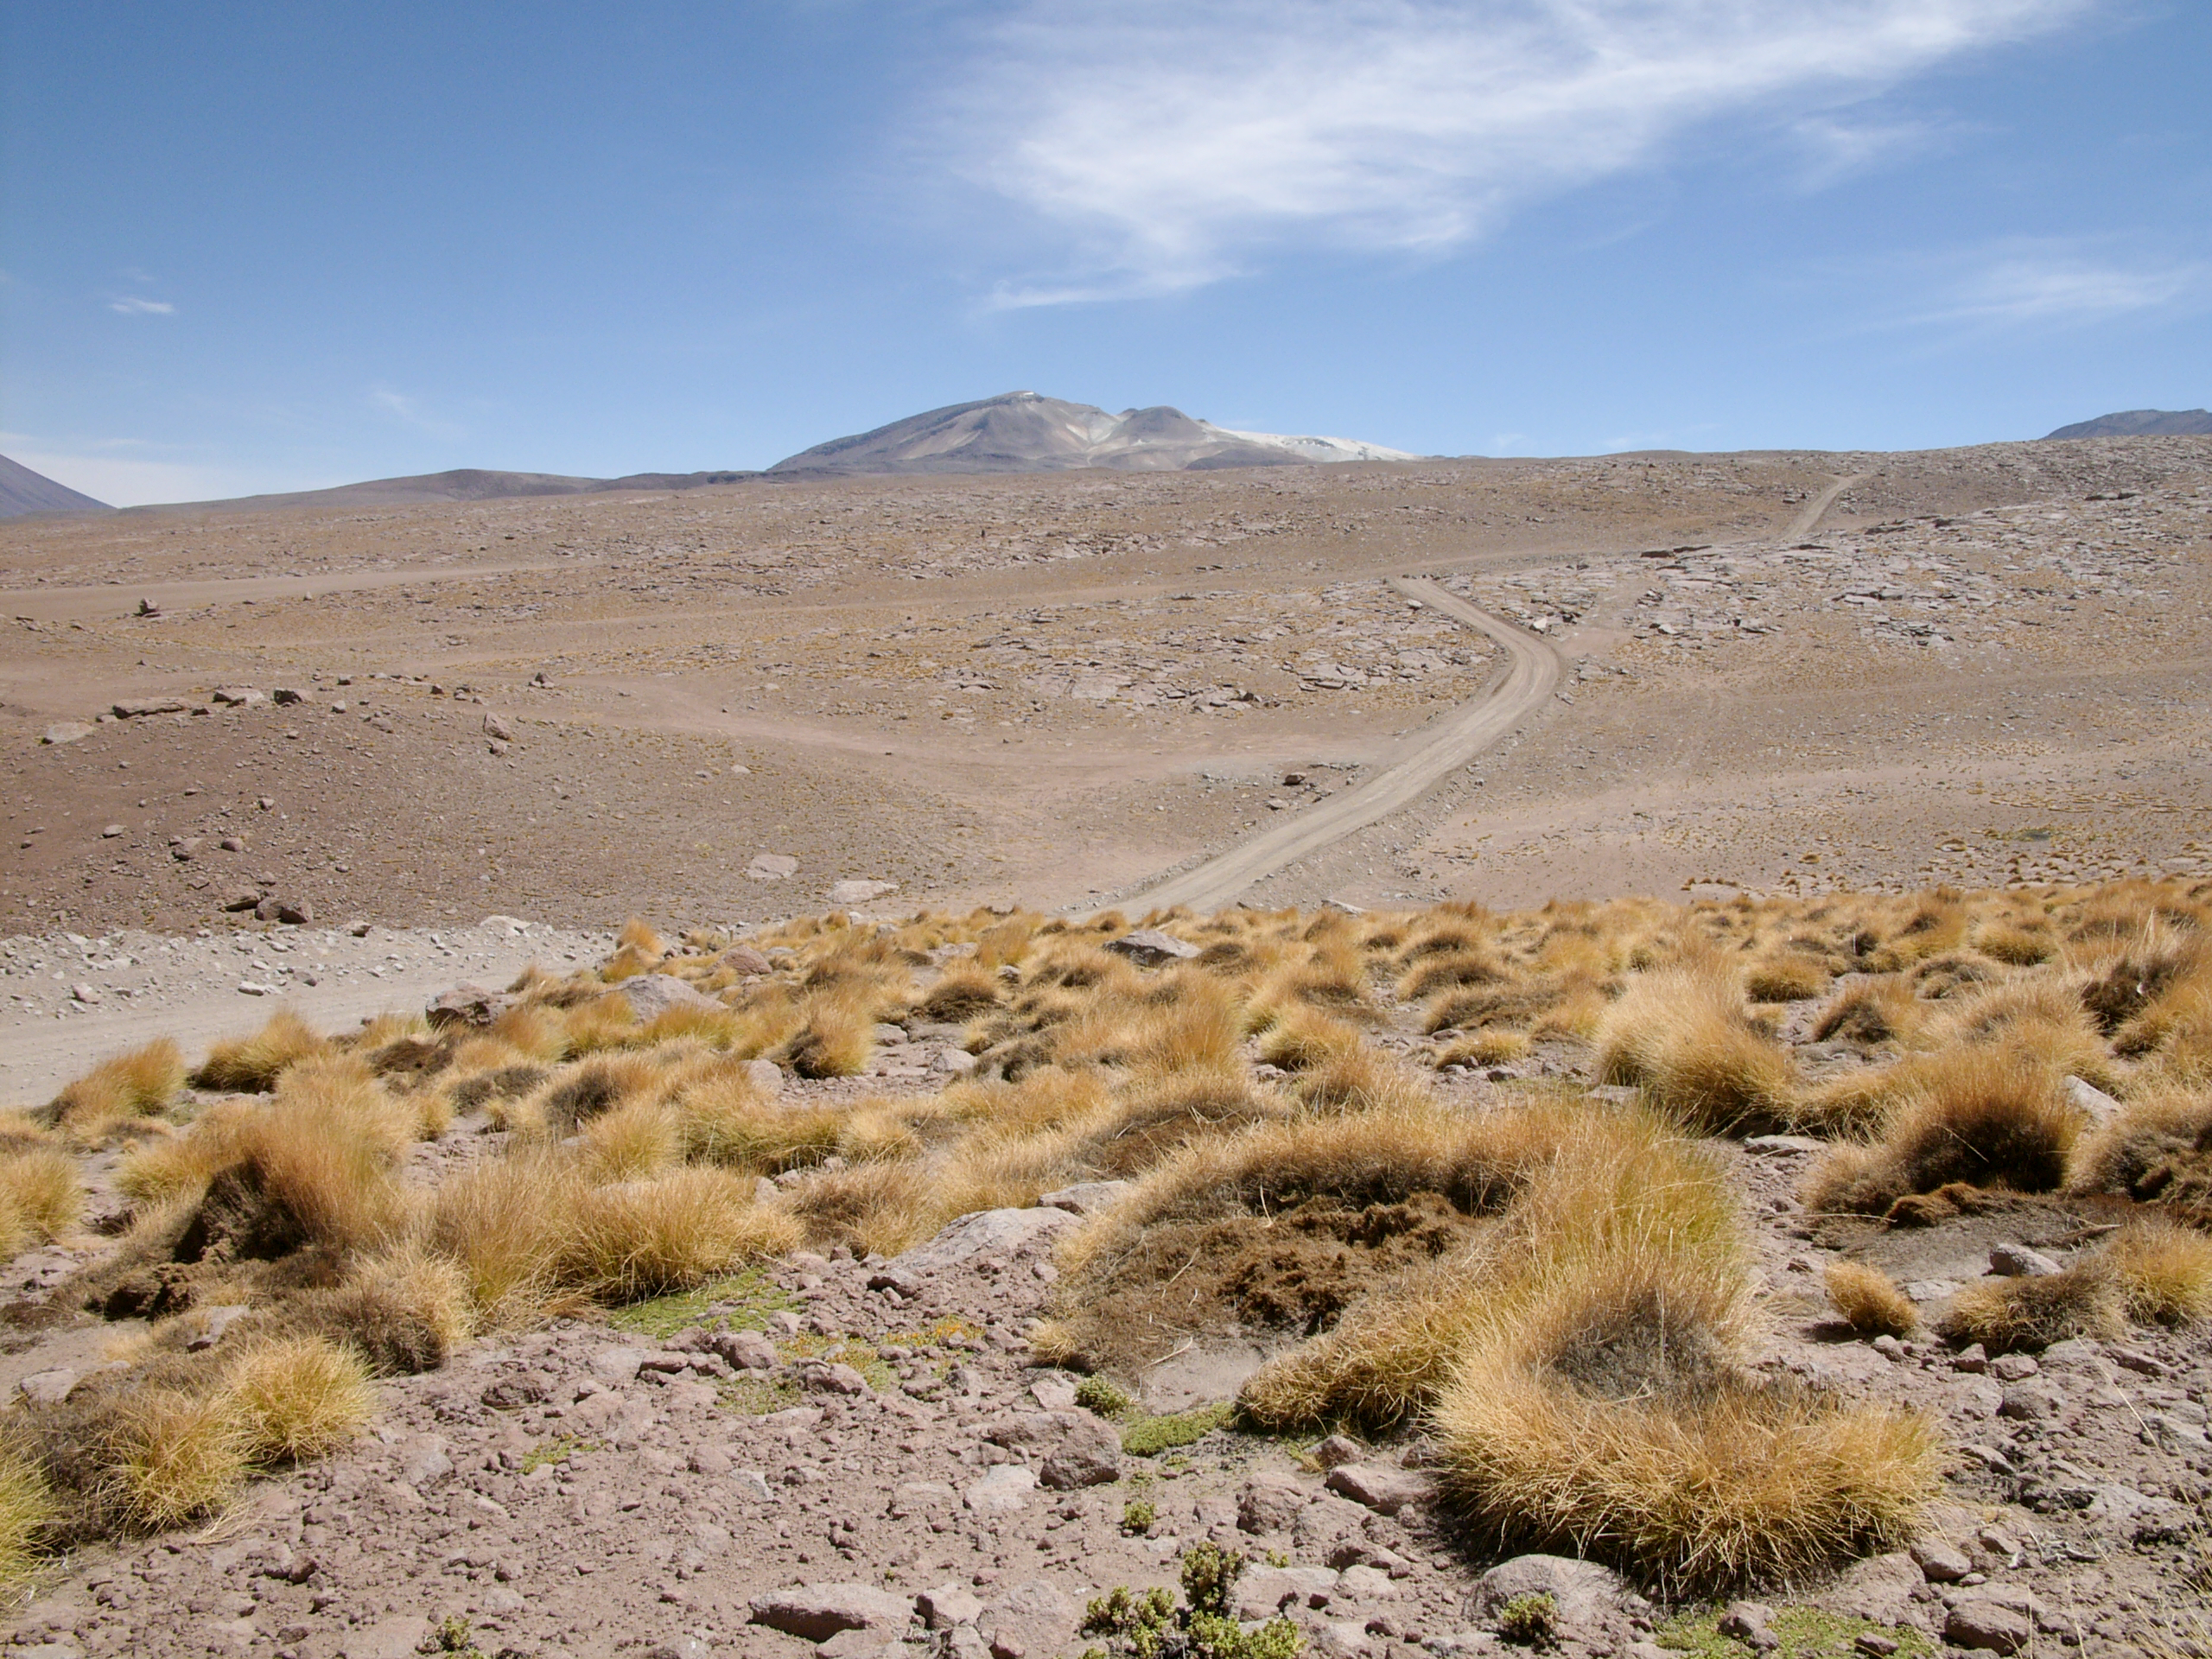

High altitude plants

The natural environment around the ALMA site: Festuca chrysophylla forms large populations giving a golden aspect to the landscape at altitudes where most bushes, except Parastrephia, have disappeared. This picture was obtained in August 2004.

Credit: ESO